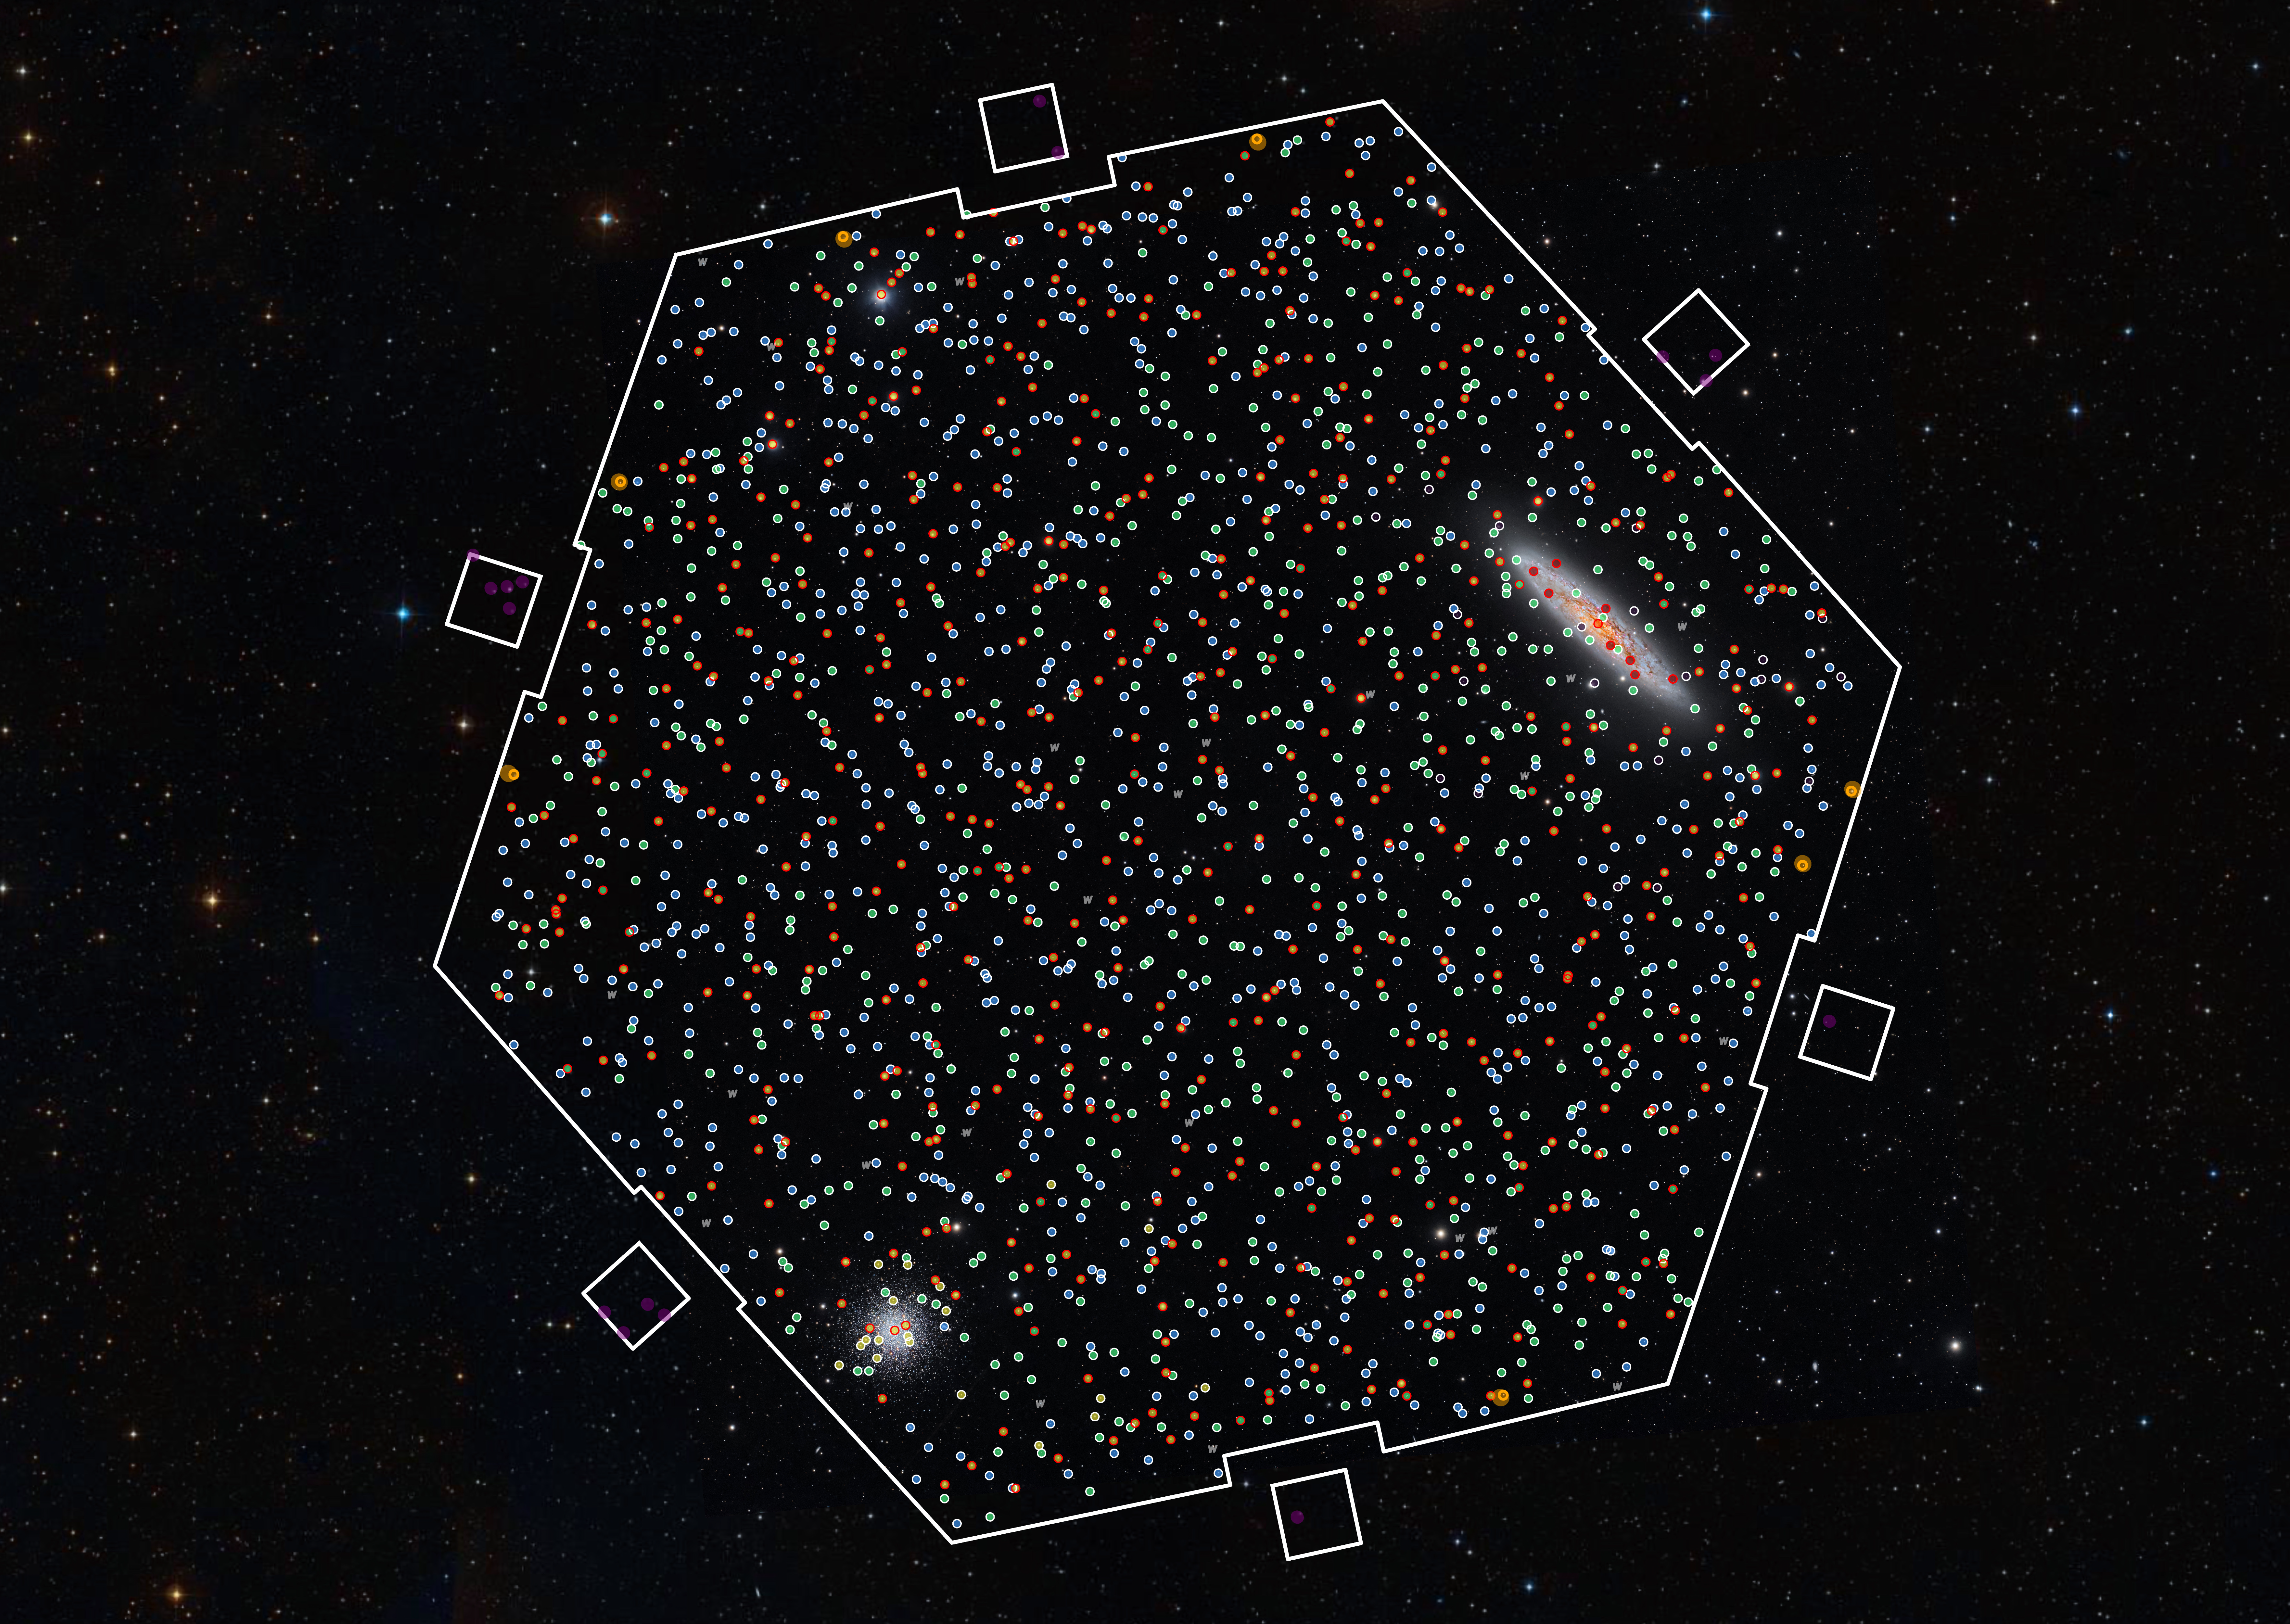

4MOST first-light field-of-view

On October 18, the 4MOST instrument used its 2400 fibres for the first time to analyse the light from different cosmic objects. The spectrograph, which is installed on ESO’s VISTA telescope, observed a large patch of sky containing two prominent objects: the Sculptor Galaxy and the globular cluster NGC288. This image shows the hexagonal 4MOST field-of-view and the many objects (marked with different coloured dots for different types of objects) it analysed in its first test observations. 4MOST collected a spectrum for each of these individual objects, allowing us to study their properties such as chemical composition or temperature.

Credit: AIP/Background: Harshwardhan Pathak/Telescope Live